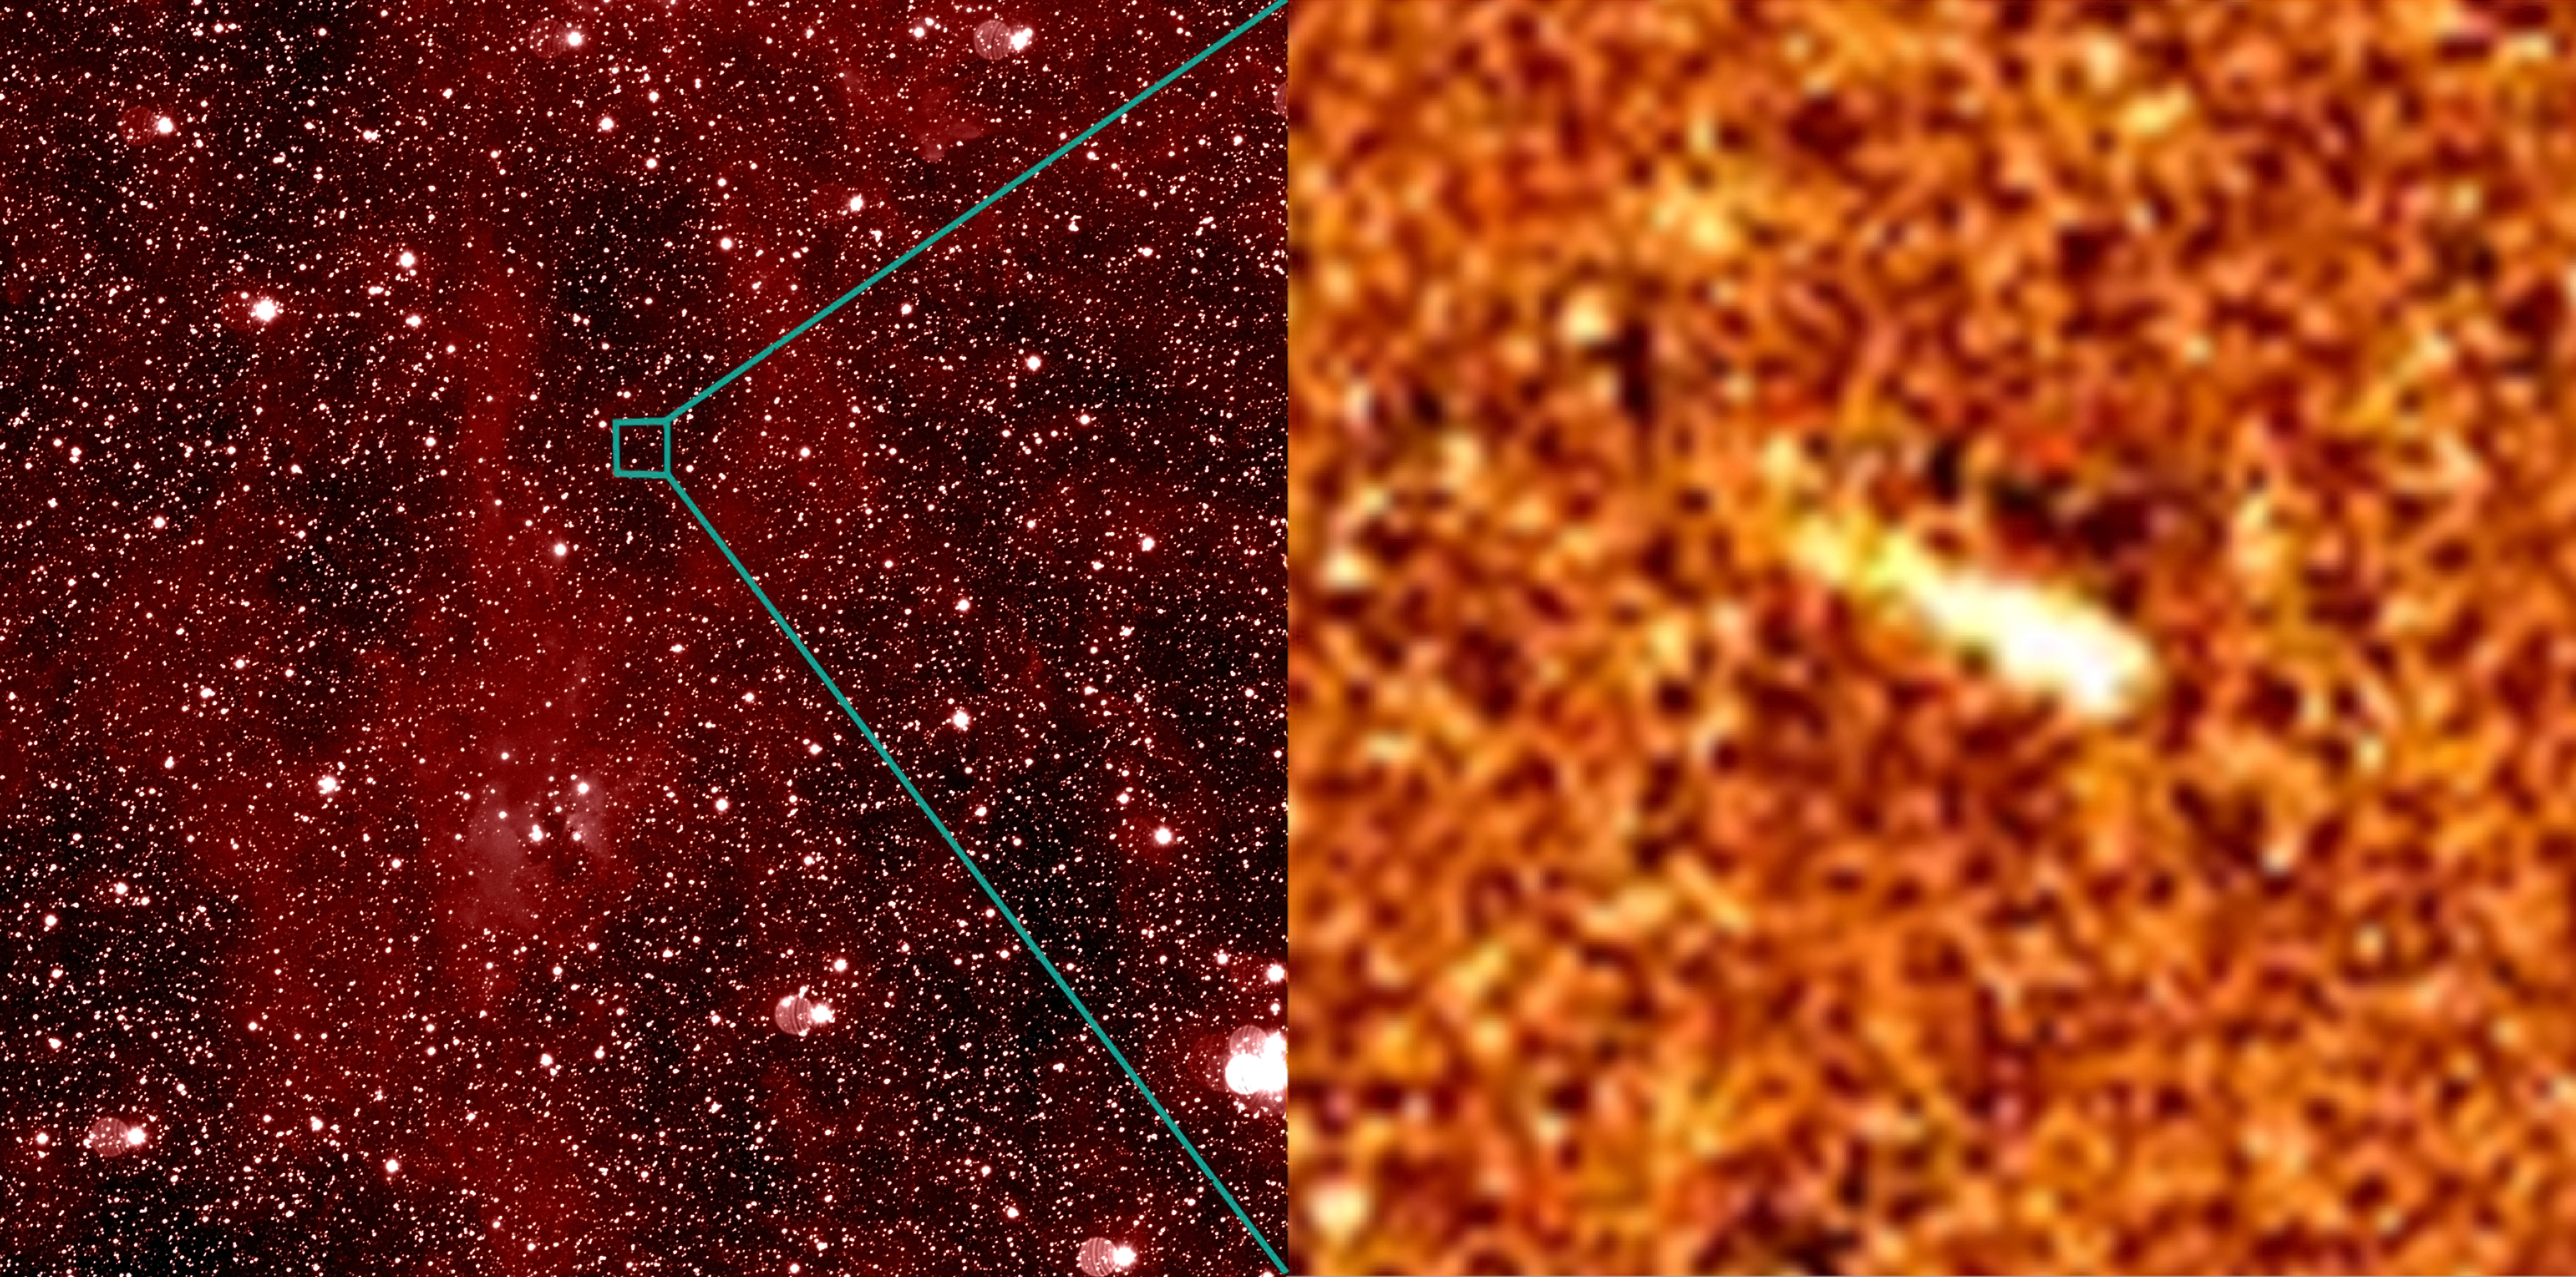

The asteroid P/2010 A2, imaged by OSIRIS on Rosetta

A view of the asteroid P/2010 A2, imaged by the OSIRIS Narrow Angle Camera on the ESA spacecraft Rosetta. The asteroid underwent a high-speed collision with a small rock, producing a trail of dust. On the left is the full field of view of the camera, covering 2.2 degrees on a side, which shows the crowded star field and nebula (in the constellation Taurus, the Bull) that the asteroid passed in front of in March 2010. On the right is a close-up of the asteroid. The close-up combines 16 separate images taking almost 4 hours of integration, and is 200 arcseconds on a side (approximately 140 000 km at the distance of the asteroid). The stellar background had to be carefully subtracted from each individual image before they were combined to reveal the faint dust trail.

Credit: ESA 2010 MPS for OSIRIS-Team MPS/UPD/LAM/IAA/RSSD/INTA/UPM/DASP/IDA